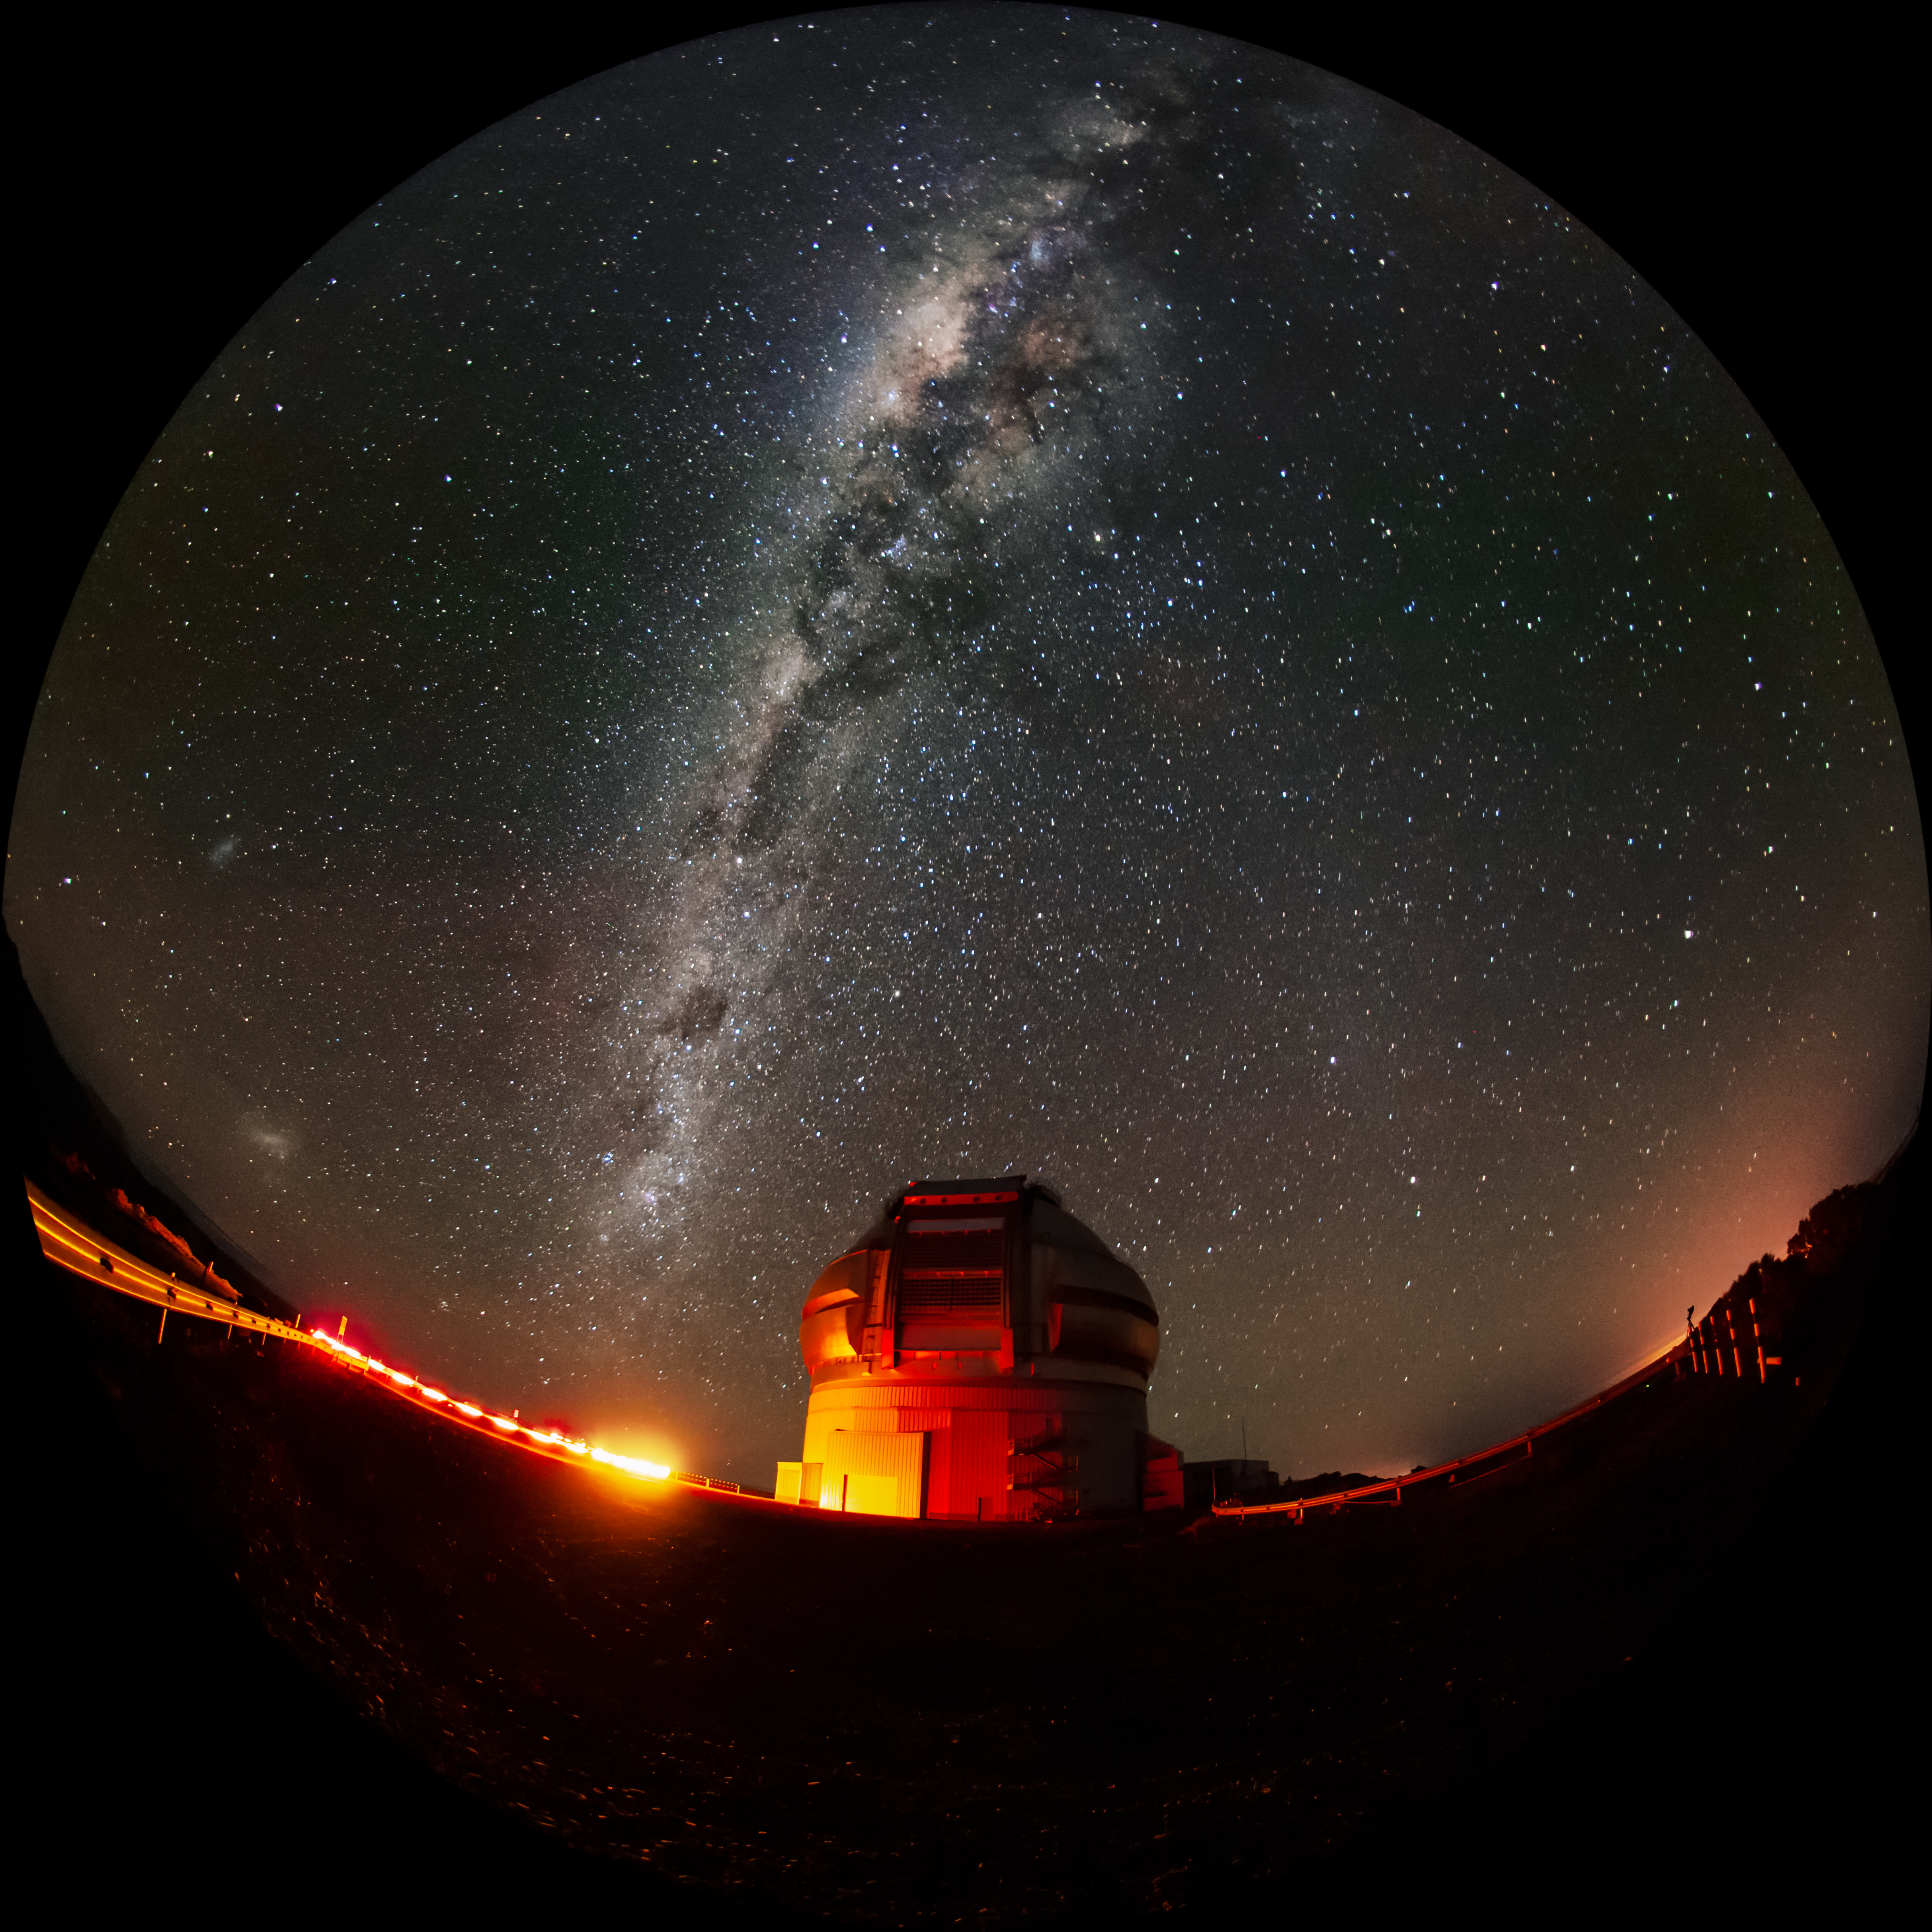

Milky Way and Magellanic Clouds over Gemini South

The Milky Way and the two Magellanic Clouds are visible over the Gemini South telescope in this long-exposure photo. Gemini South is a part of the International Gemini Observatory, a program of NSF NOIRLab.

Credit: International Gemini Observatory/NOIRLab/AURA/NSF/M. Paredes